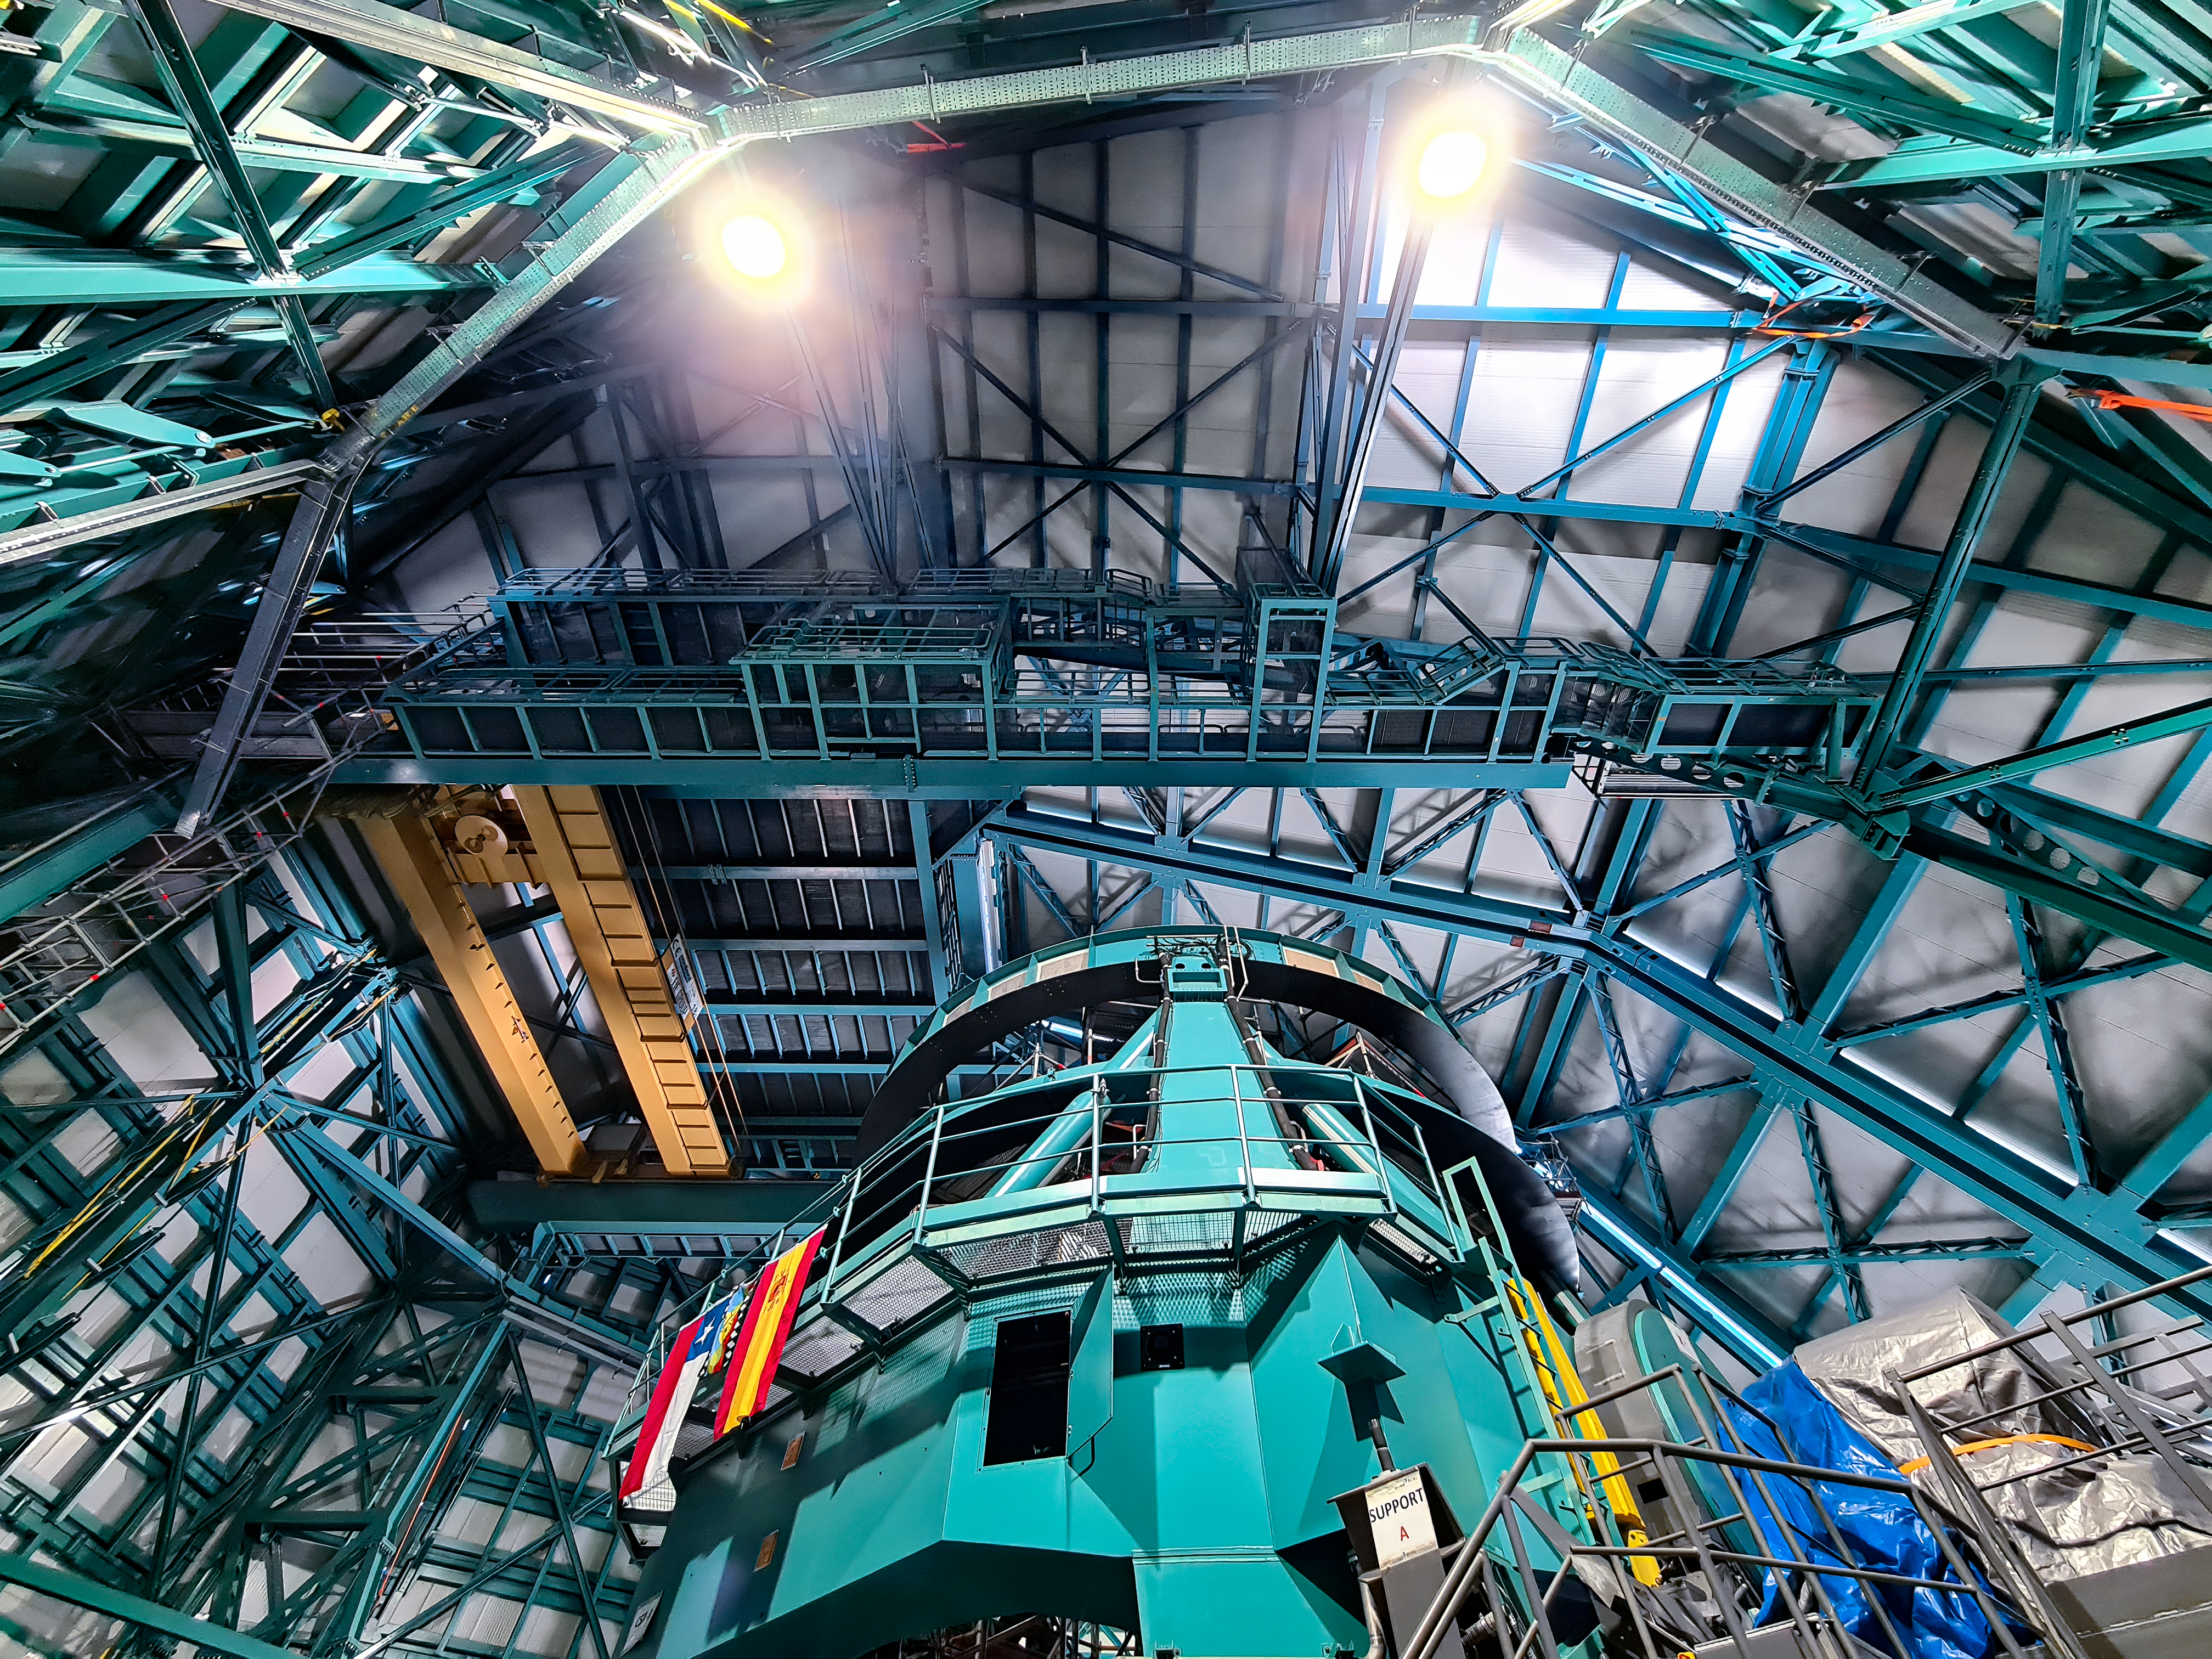

Inside the dome of the Vera C. Rubin Observatory

Inside the dome of the Vera C. Rubin Observatory in July 2021.

Credit: RubinObs/NOIRLab/SLAC/NSF/DOE/AURA